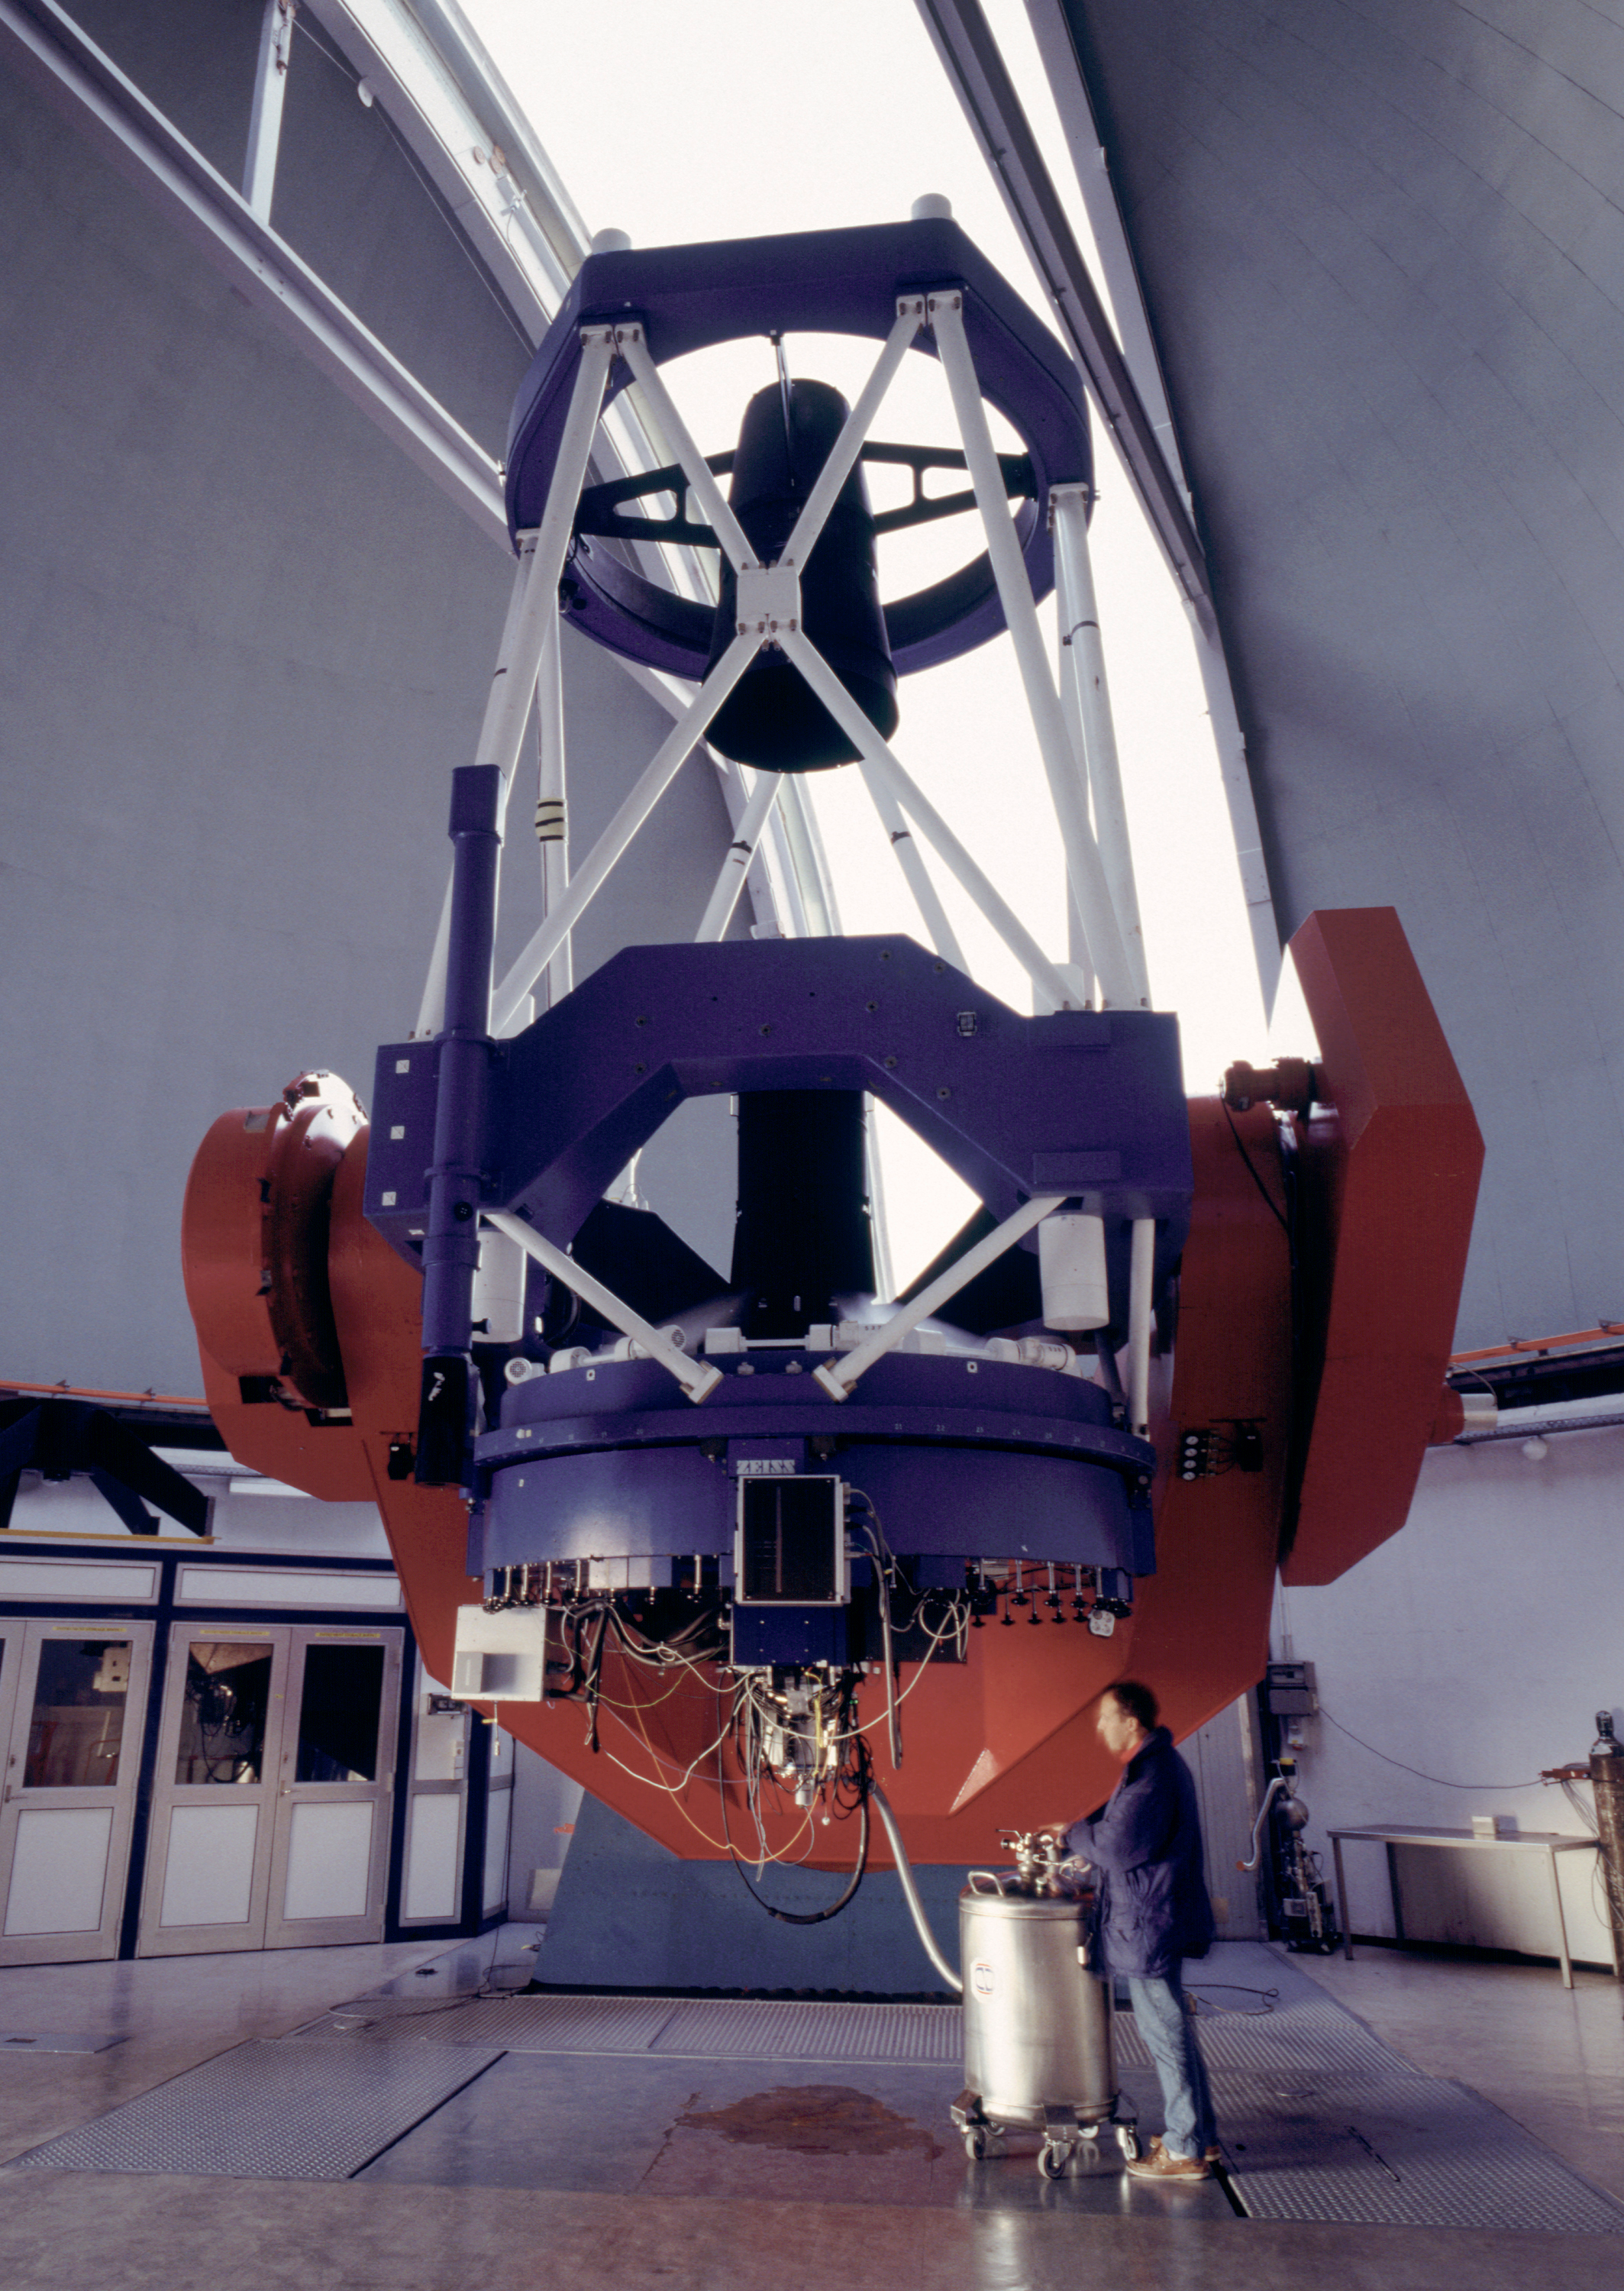

MPG/ESO 2.2-metre telescope - daytime view

The MPG/ESO 2.2-metre telescope at La Silla has been in operation since early 1984. Operation and maintenance of the telescope was the responsibility of ESO until September 2013. The telescope (which is a fork mounted Ritchey-Chretien) was built by Zeiss and has been in use at La Silla since 1984. It is equipped with WFI, FEROS and GROND.

Credit: ESO/H.H.Heyer